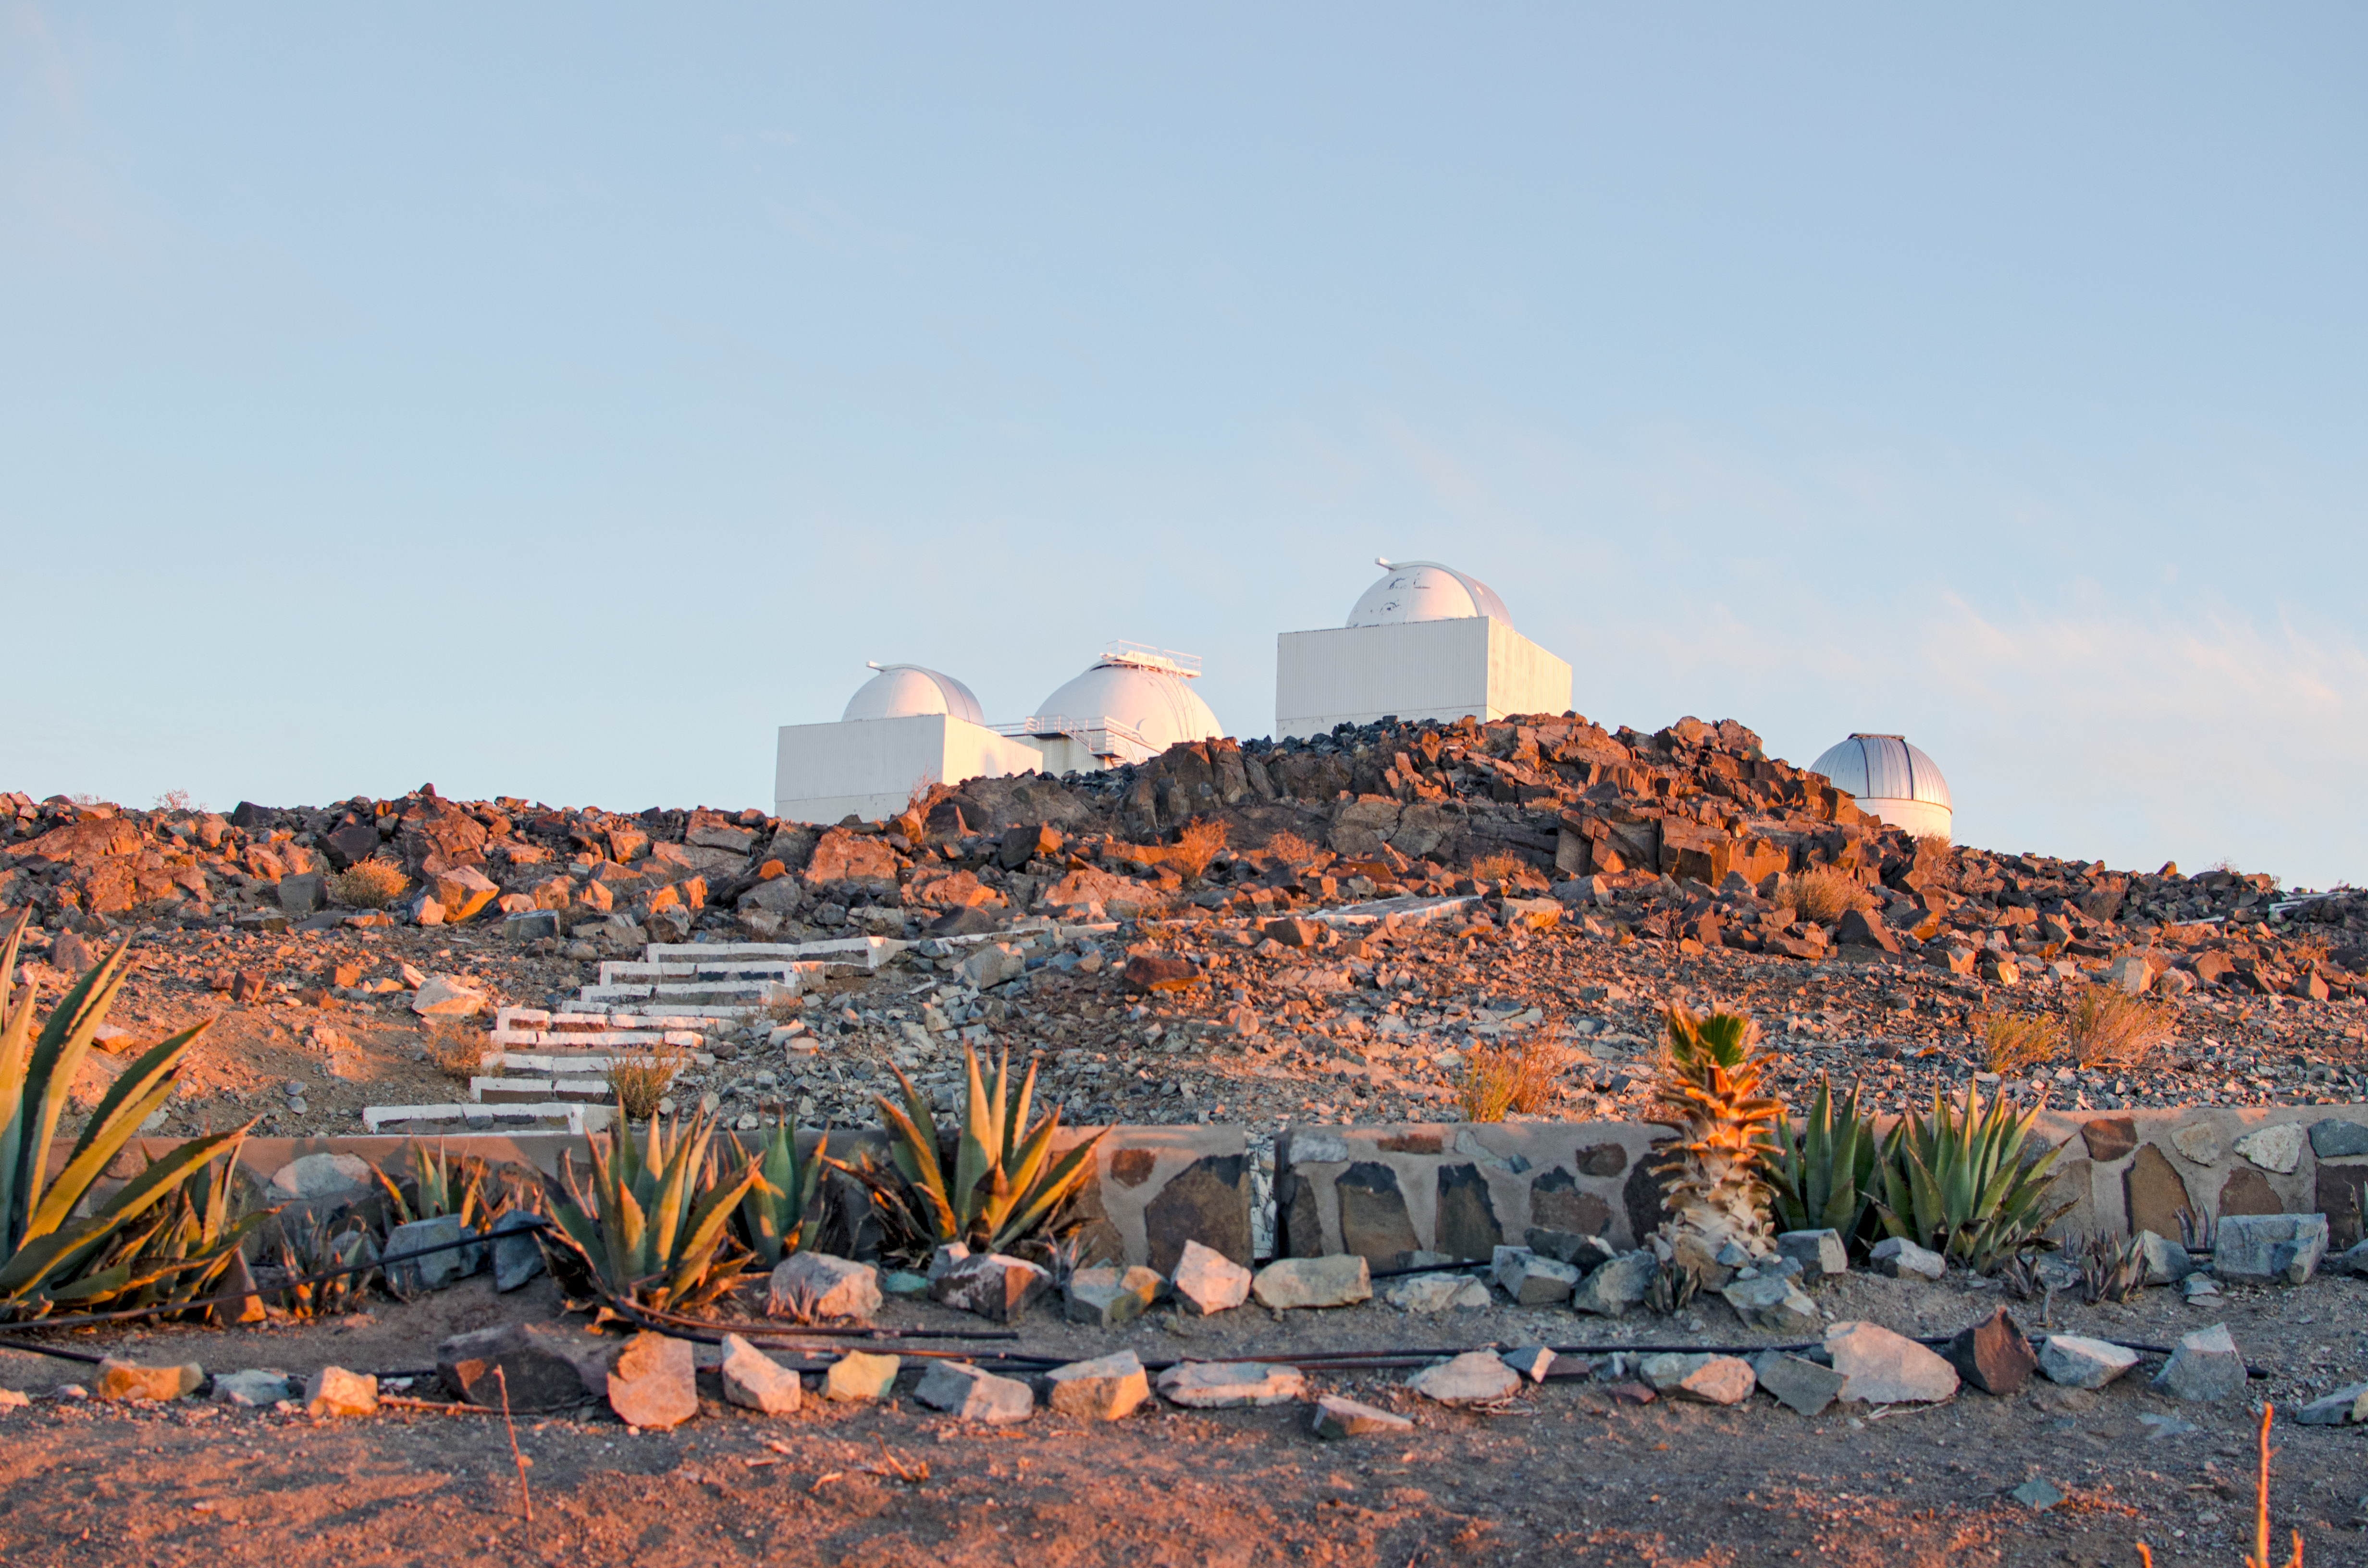

Scopes at sunset

Located at the outskirts of the Chilean Atacama Desert, 600 km north of Santiago de Chile and at an altitude of 2400 metres lies La Silla observatory. Like other observatories in this geographical area, La Silla is located far from sources of light pollution and, like the Paranal Observatory, home to the Very Large Telescope, it has one of the darkest night skies on the Earth. The infrastructure of La Silla is also used by many of the ESO Member States for targeted projects including telescopes shown here.

Credit: D. Jones/ESO